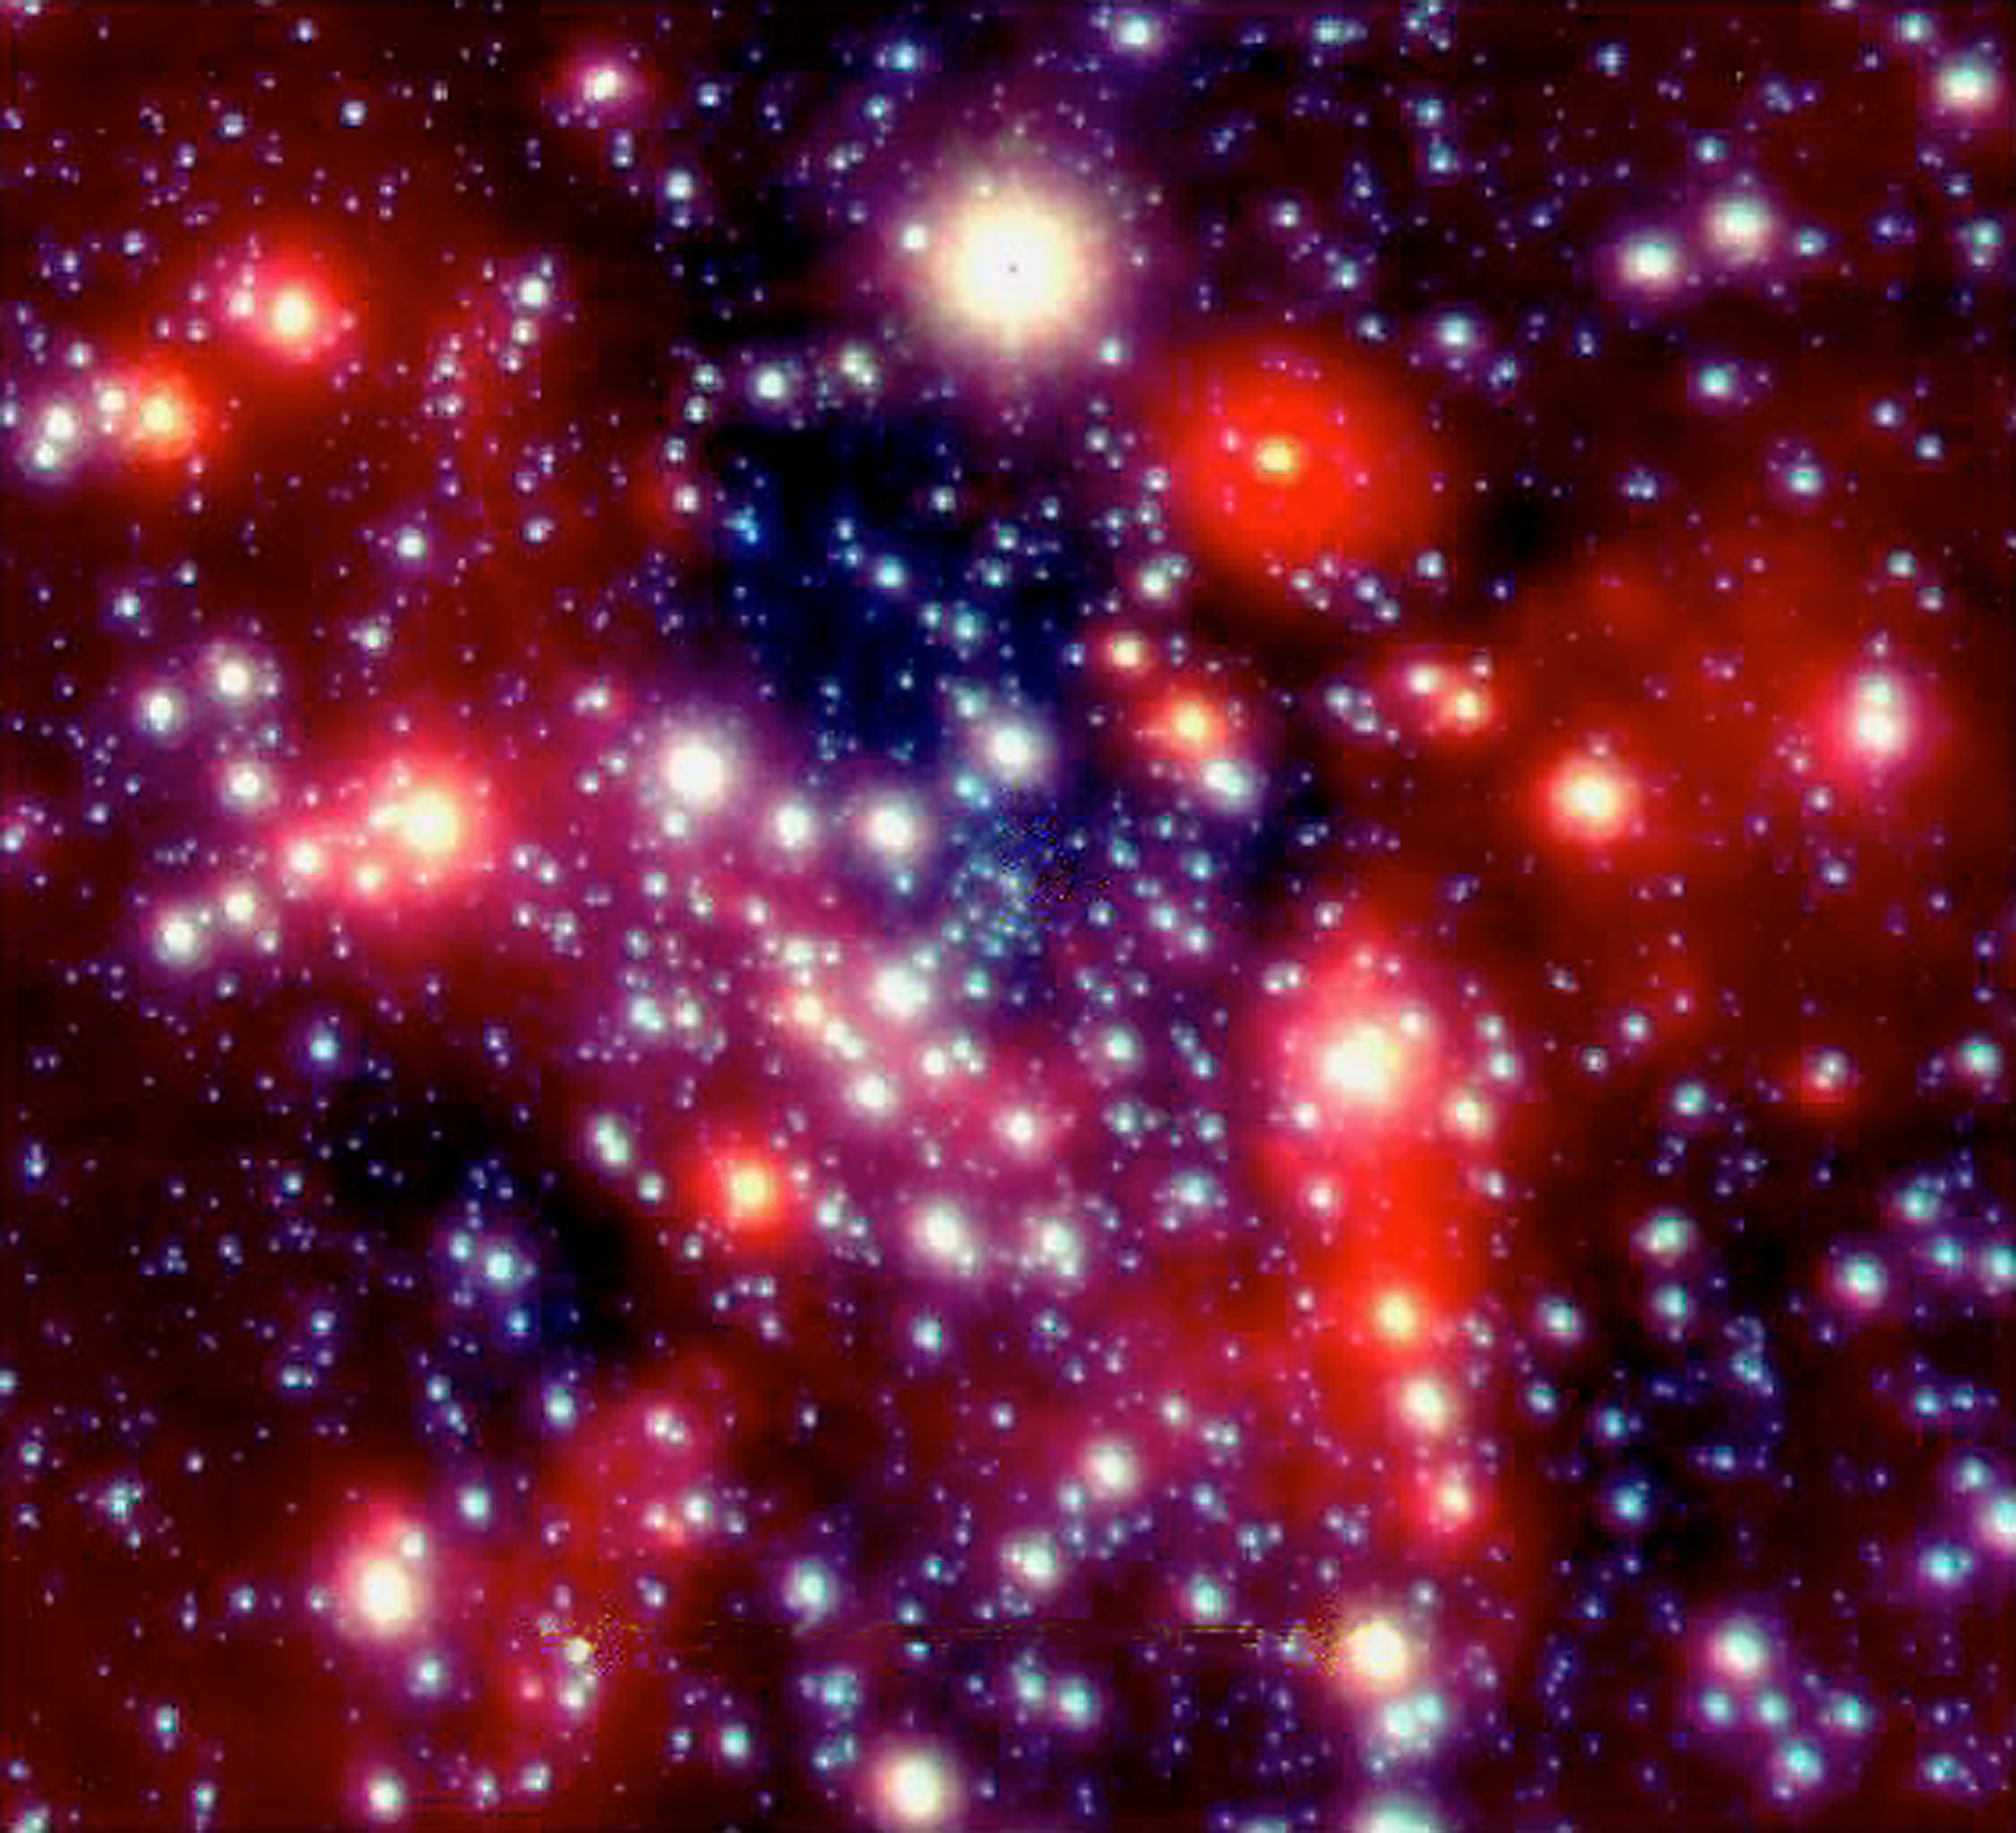

The centre of the Milky Way

The centre of our Milky Way galaxy is located in the southern constellation Sagittarius (The Archer) and is "only" 26,000 light-years away. On high-resolution images, it is possible to discern thousands of individual stars within the central, one light-year wide region.

Using the motions of these stars to probe the gravitational field, observations over the last decade have shown that a mass of about 3 million times that of the Sun is concentrated within a radius of only 10 light-days of the compact radio and X-ray source SgrA* (Sagittarius A) at the centre of the star cluster. This means that SgrA* is the most likely counterpart of the black hole believed to exist at the centre of our Galaxy.

This image was obtained in mid-2002 with the NACO instrument at the 8.2-m VLT Yepun telescope. It combines frames in three infrared wavebands between 1.6 and 3.5 µm. The compact objects are stars and their colours indicate their temperature (blue ="hot", red ="cool"). There is also diffuse infrared emission from interstellar dust between the stars.

A newer image of that region has been published in 2008; see image eso0846a.

Credit: ESO